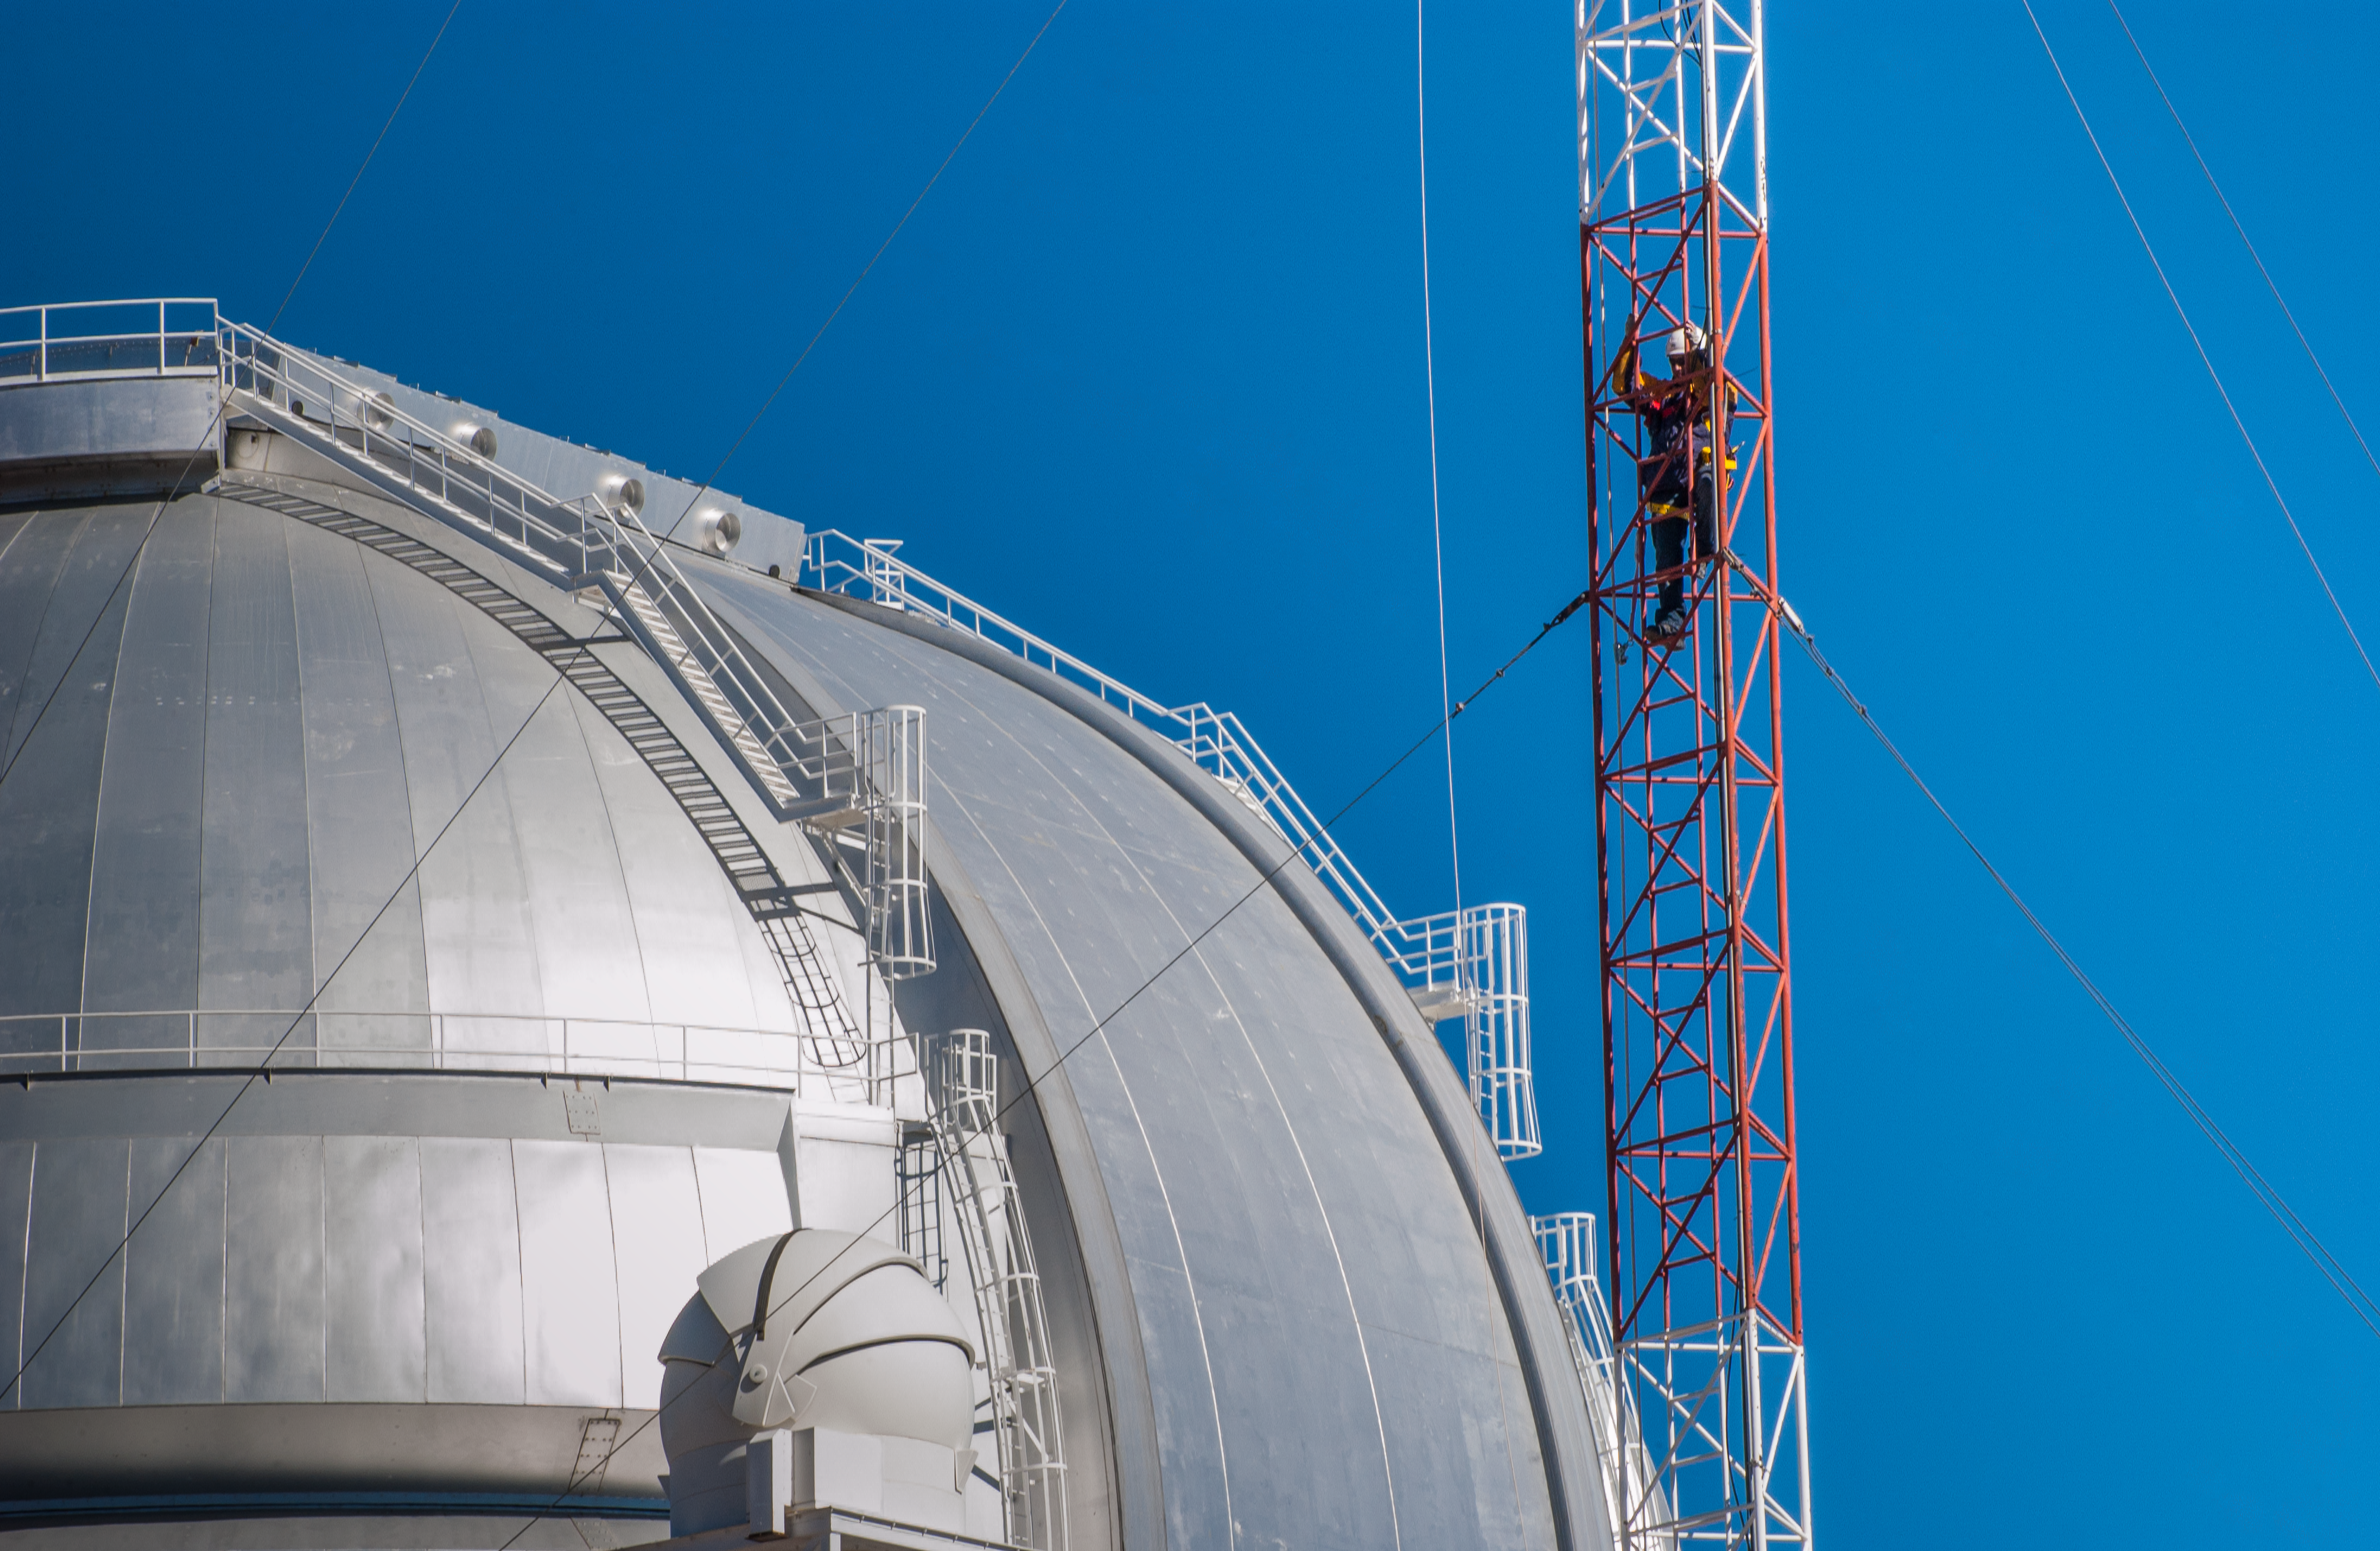

Climbing in Pachon

Senior Electronics Technical Alejandro Gutiérrez climbs the ladder of an antenna installed in front of the Gemini South telescope to check the operation of the anenmometer that helps astronomers to know the meteorological conditions of the site during night observations, in Cerro Pachón, Chile.

Credit: International Gemini Observatory/NOIRLab/NSF/AURA/Manuel Paredes